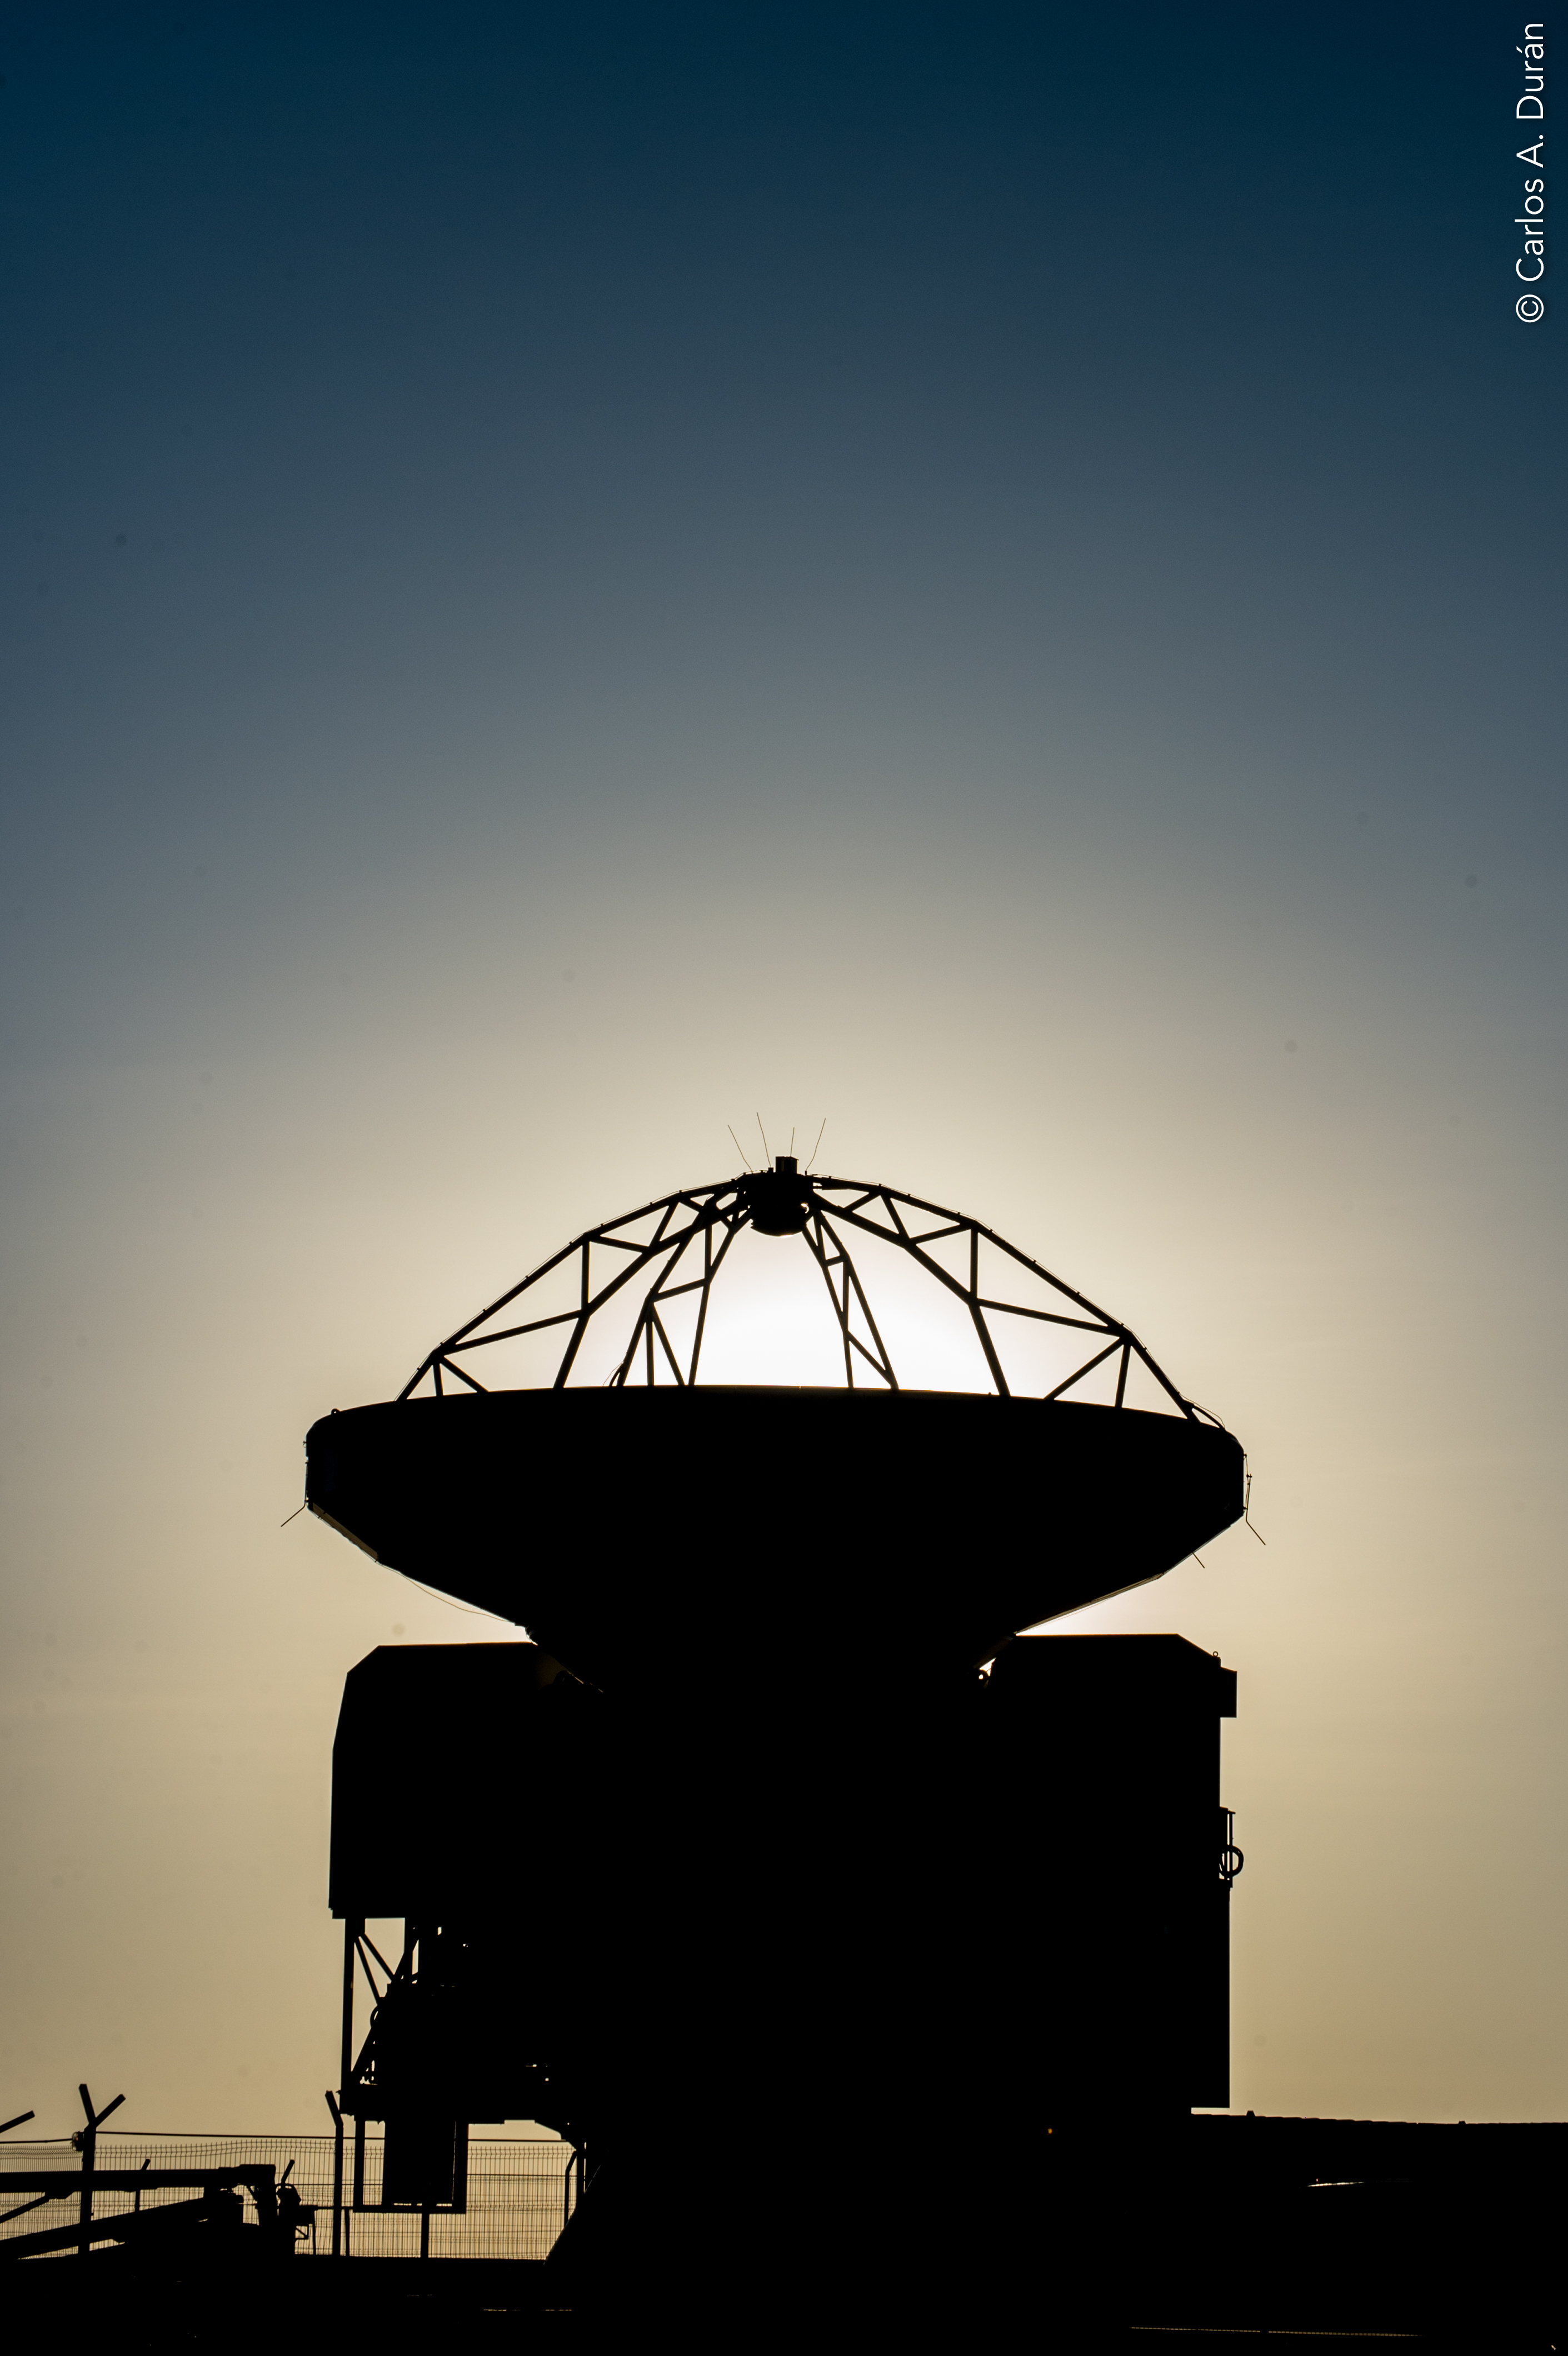

ALMA antenna at dusk.

ALMA antenna at dusk.

Credit: Carlos Durán (ESO/NAOJ/NRAO)